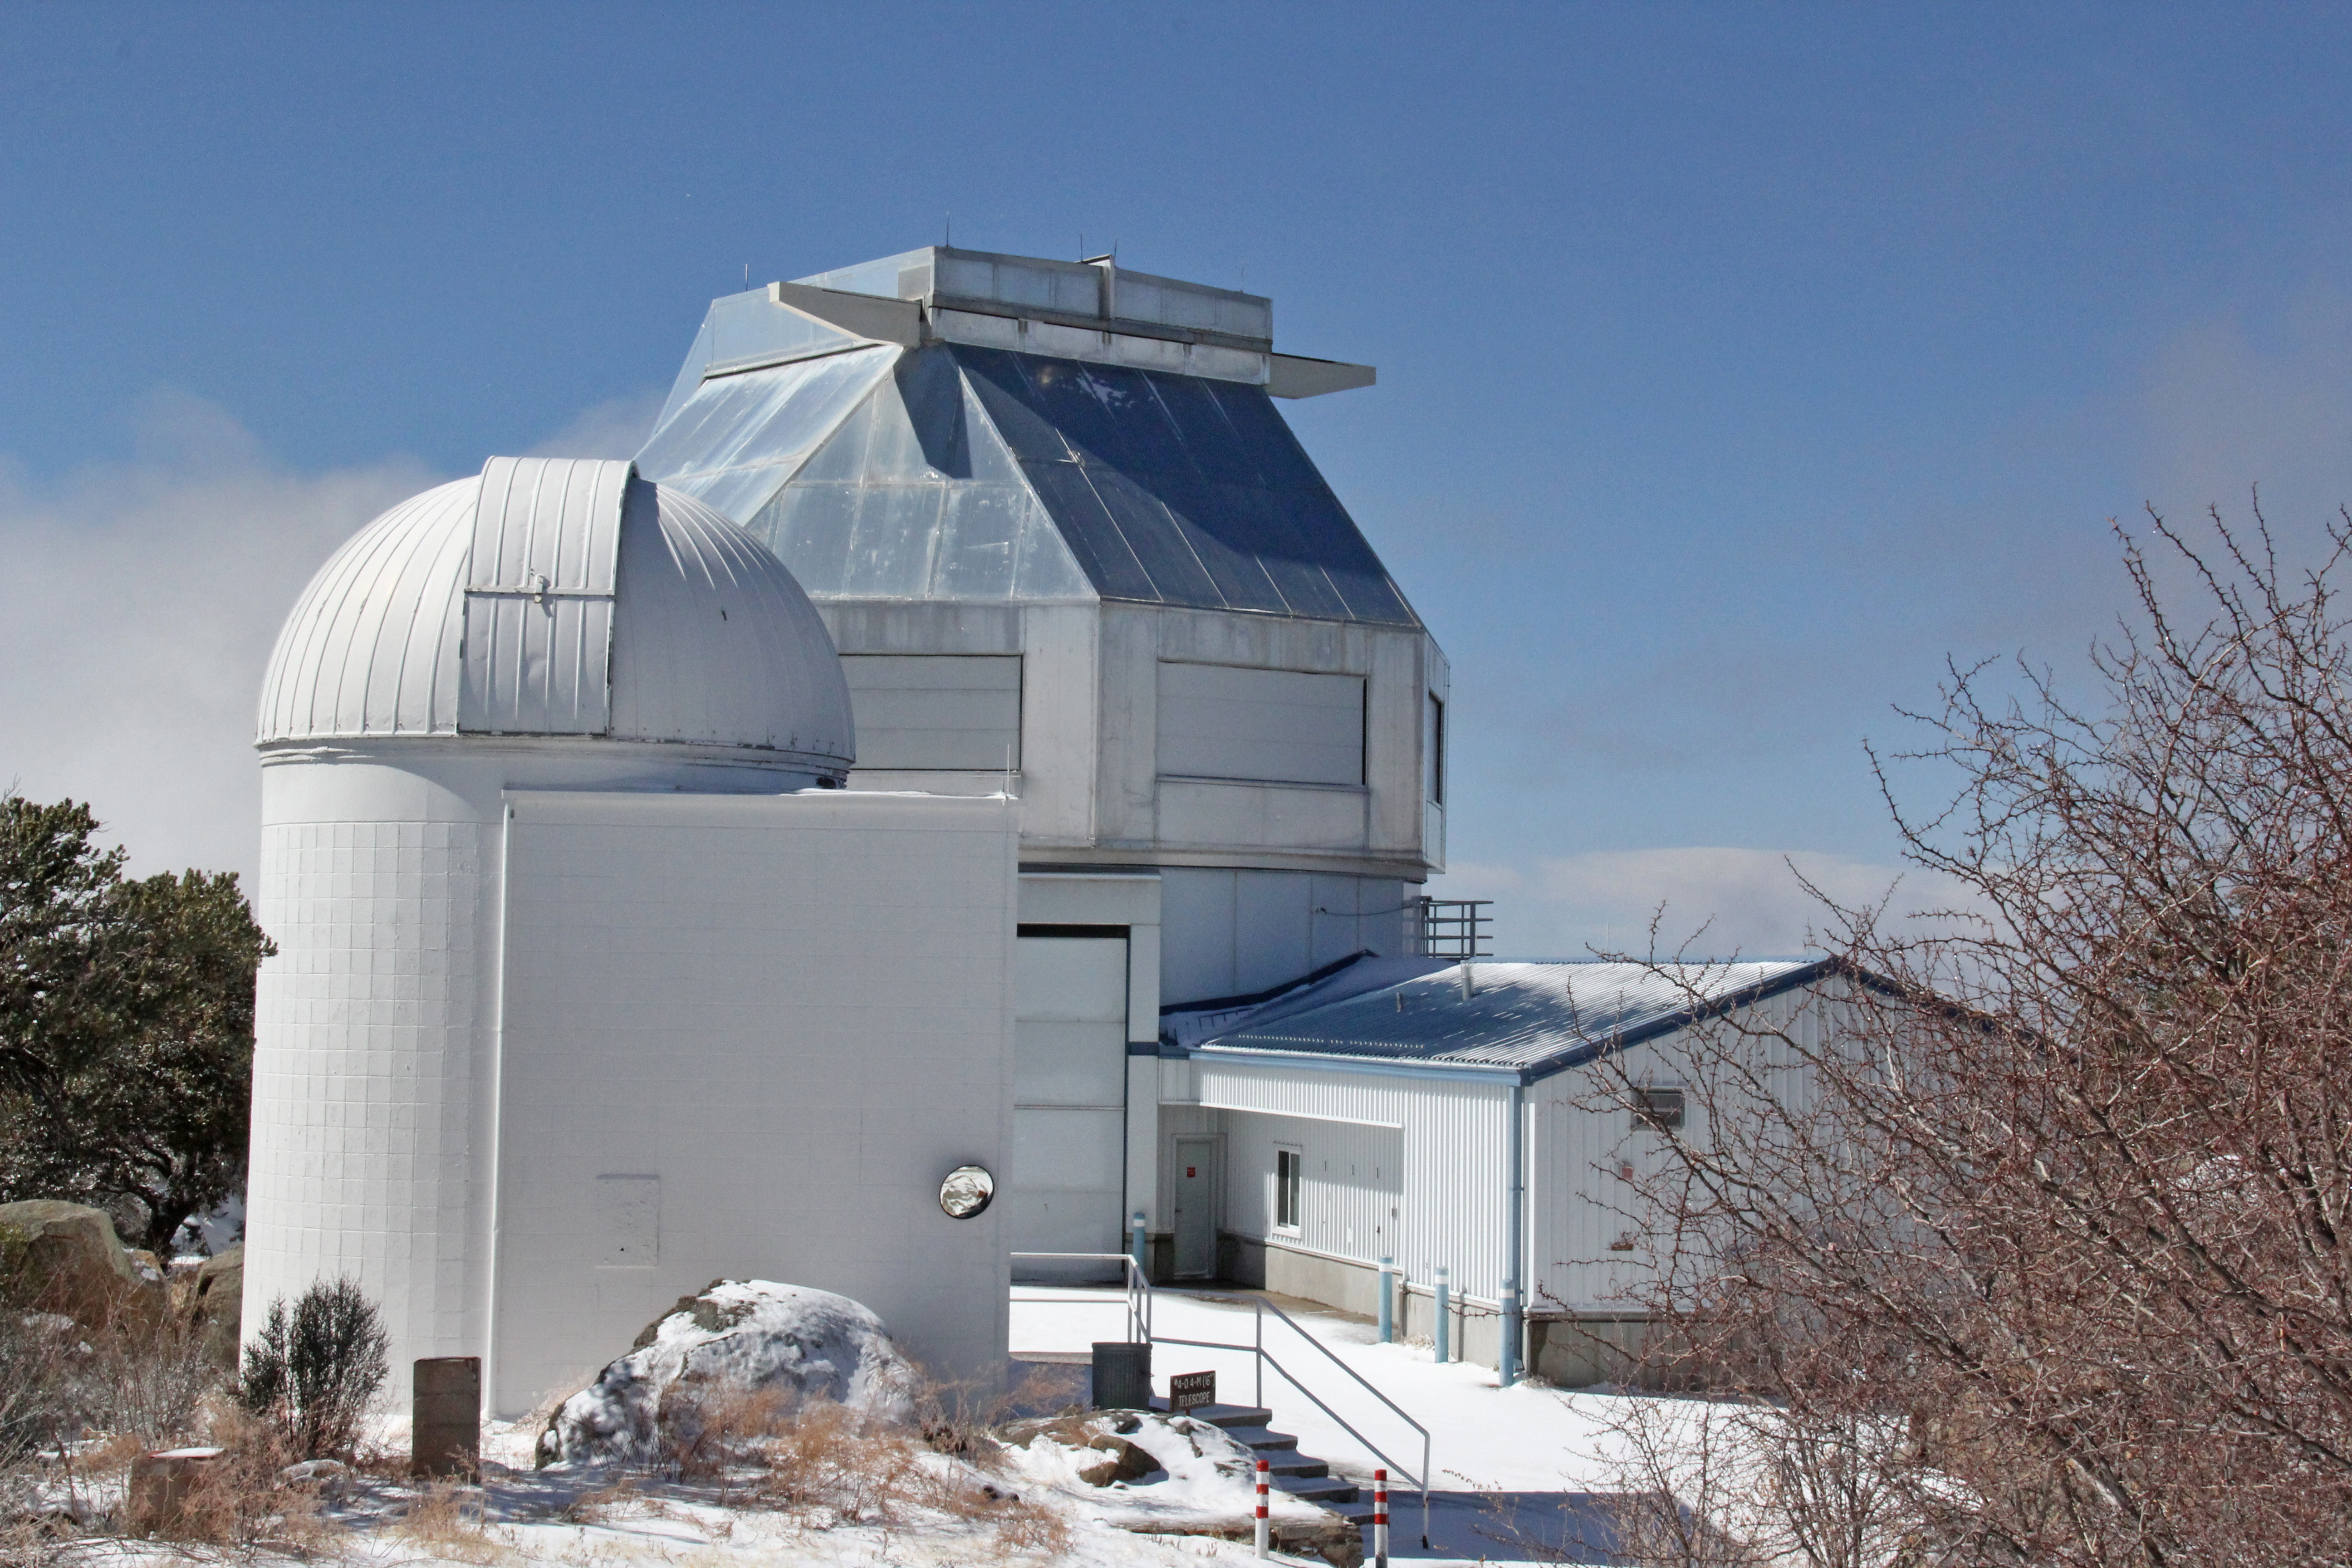

The Visitor Center Levine 0.4-meter Telescope in front of the WIYN telescope

The Visitor Center Levine 0.4-meter Telescope in front of the WIYN 3.5-meter Telescope at Kitt Peak National Observatory, AZ.

Credit: KPNO/NOIRLab/NSF/AURA/P. Marenfeld